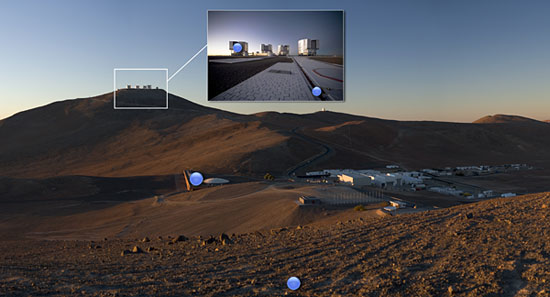

Paranal highlights

Panorama with highlights of Paranal.

Credit: ESO